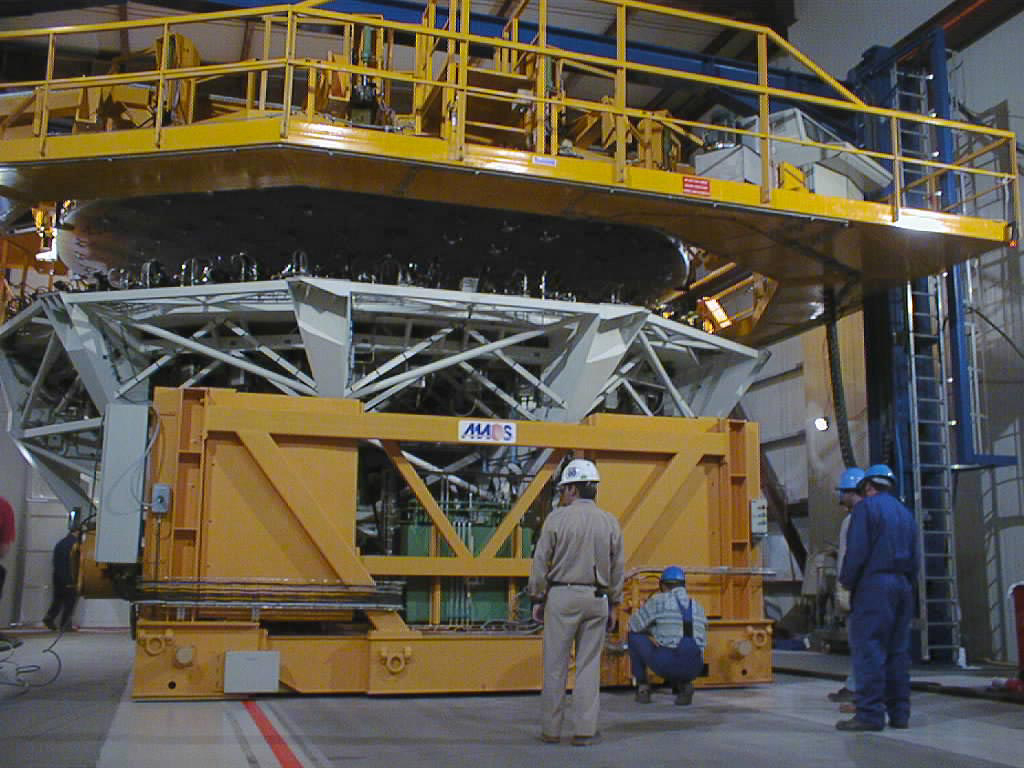

Mirror installed on first VLT Unit Telescope

The Zerodur mirror is carefully lowered towards the M1 Cell. (Photo obtained on April 12, 1998).

Credit: ESO